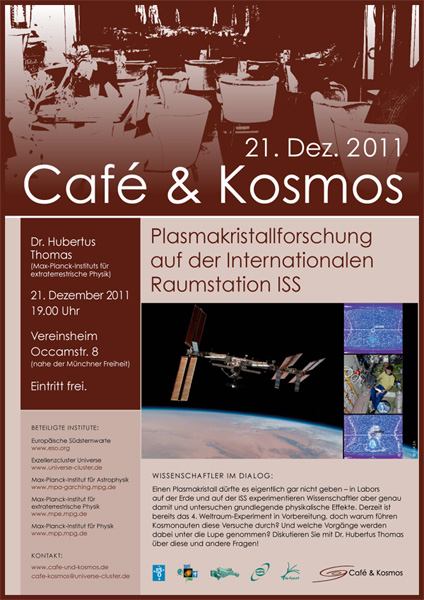

Poster of Café & Kosmos 21 December 2011

For more information about this event, visit: http://www.eso.org/public/events/special-evt/cafe-and-kosmos.html

This product is only available in electronic form.

Credit: Café & Kosmos